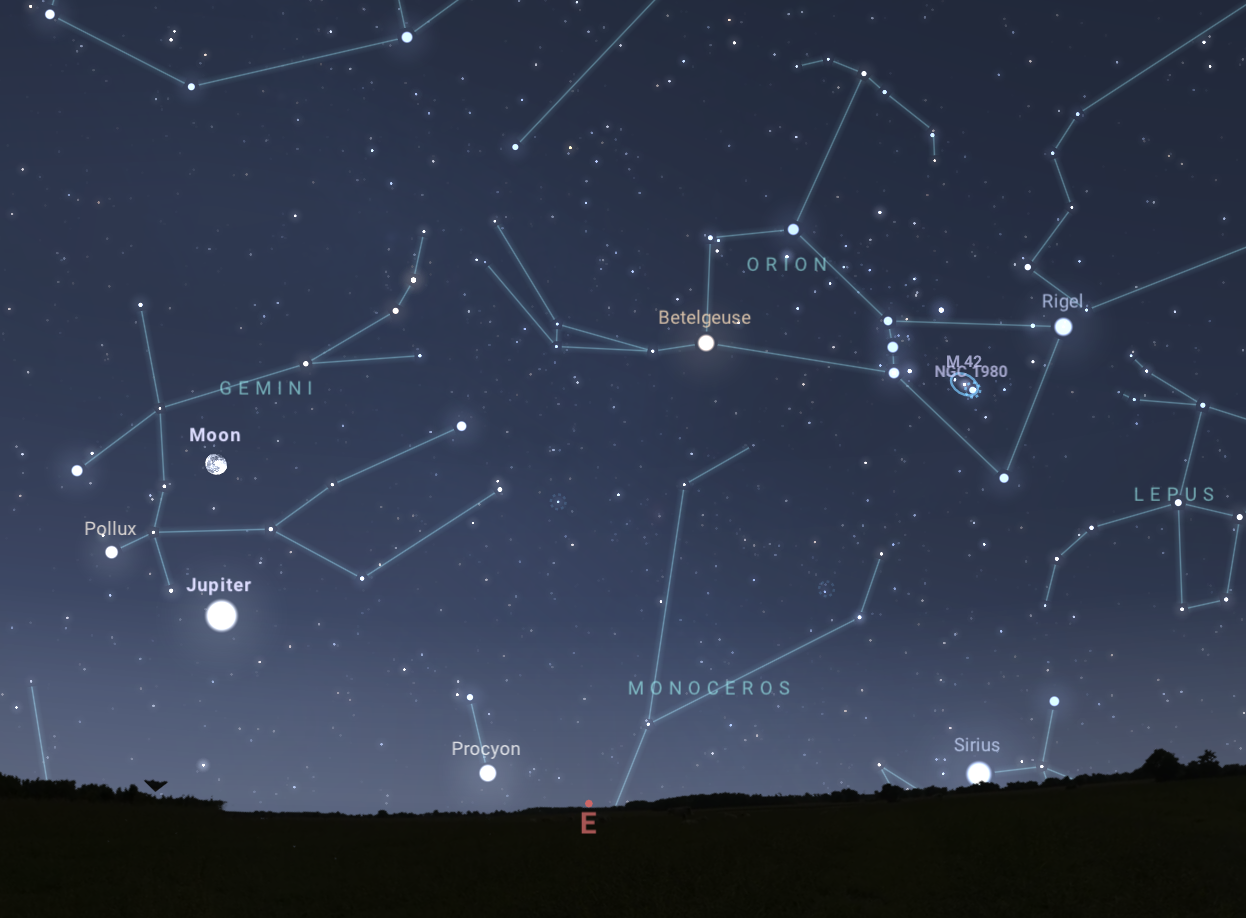

The night sky on 3 December as seen from Tucson at 9:00 p.m. MST on 6 December. Jupiter will be near the Moon.

The night sky on 3 December as seen from Tucson at 9:00 p.m. MST on 6 December. Jupiter will be near the Moon. The view will be similar from Hilo at 9:00 p.m. HST and from La Serena at 2:00 a.m. CLT on 7 December.

Credit: NOIRLab/NSF/AURA/Stellarium